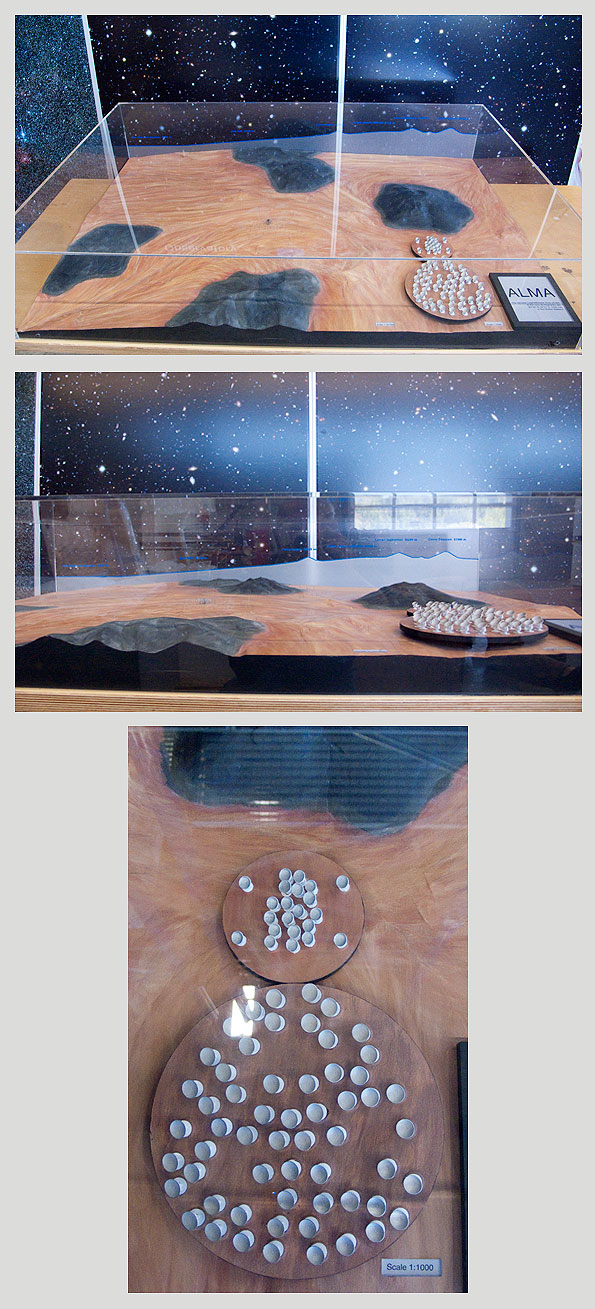

ALMA Chajnantor plateau model

ALMA Chajnantor plateau.

Shipping dimensions: 160cm x 117cm x 71cm, 240kg

More Scale models are available.

Credit: ESO